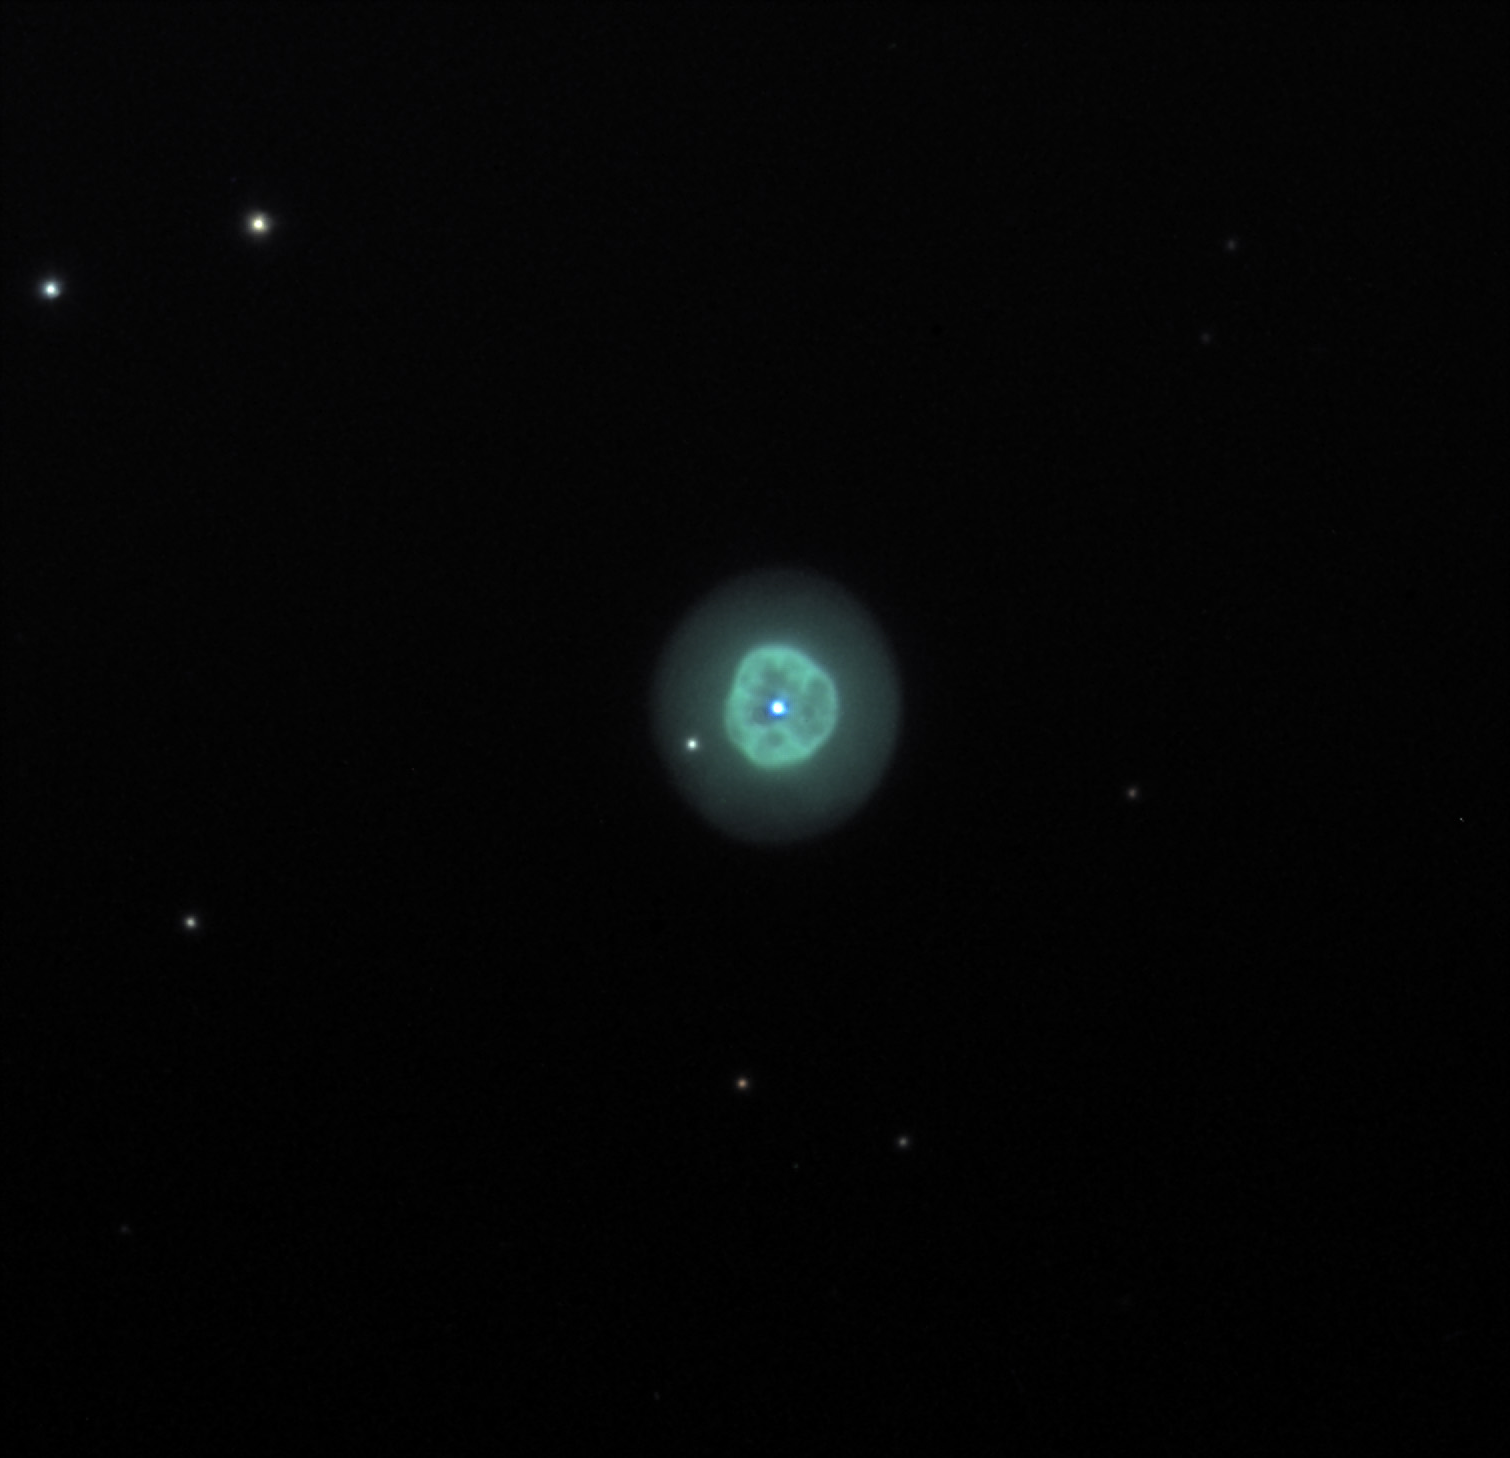

NGC 1535

NGC 1535 is very similar to NGC 2392 in both structure and color. Through our telescope this bubble of gas appears to glow a pale neon aqua. Visually the central star can sometimes be difficult to see, but in the image its existence is quite certain. NGC 1535 is no less than 1500 light years away. Once you have seen NGC 6543, NGC 6826, and NGC 7662, be sure to swing by Eridanus for this little gem.

This image was taken as part of Advanced Observing Program (AOP) program at Kitt Peak Visitor Center during 2014.

Credit: KPNO/NOIRLab/NSF/AURA/Adam Block